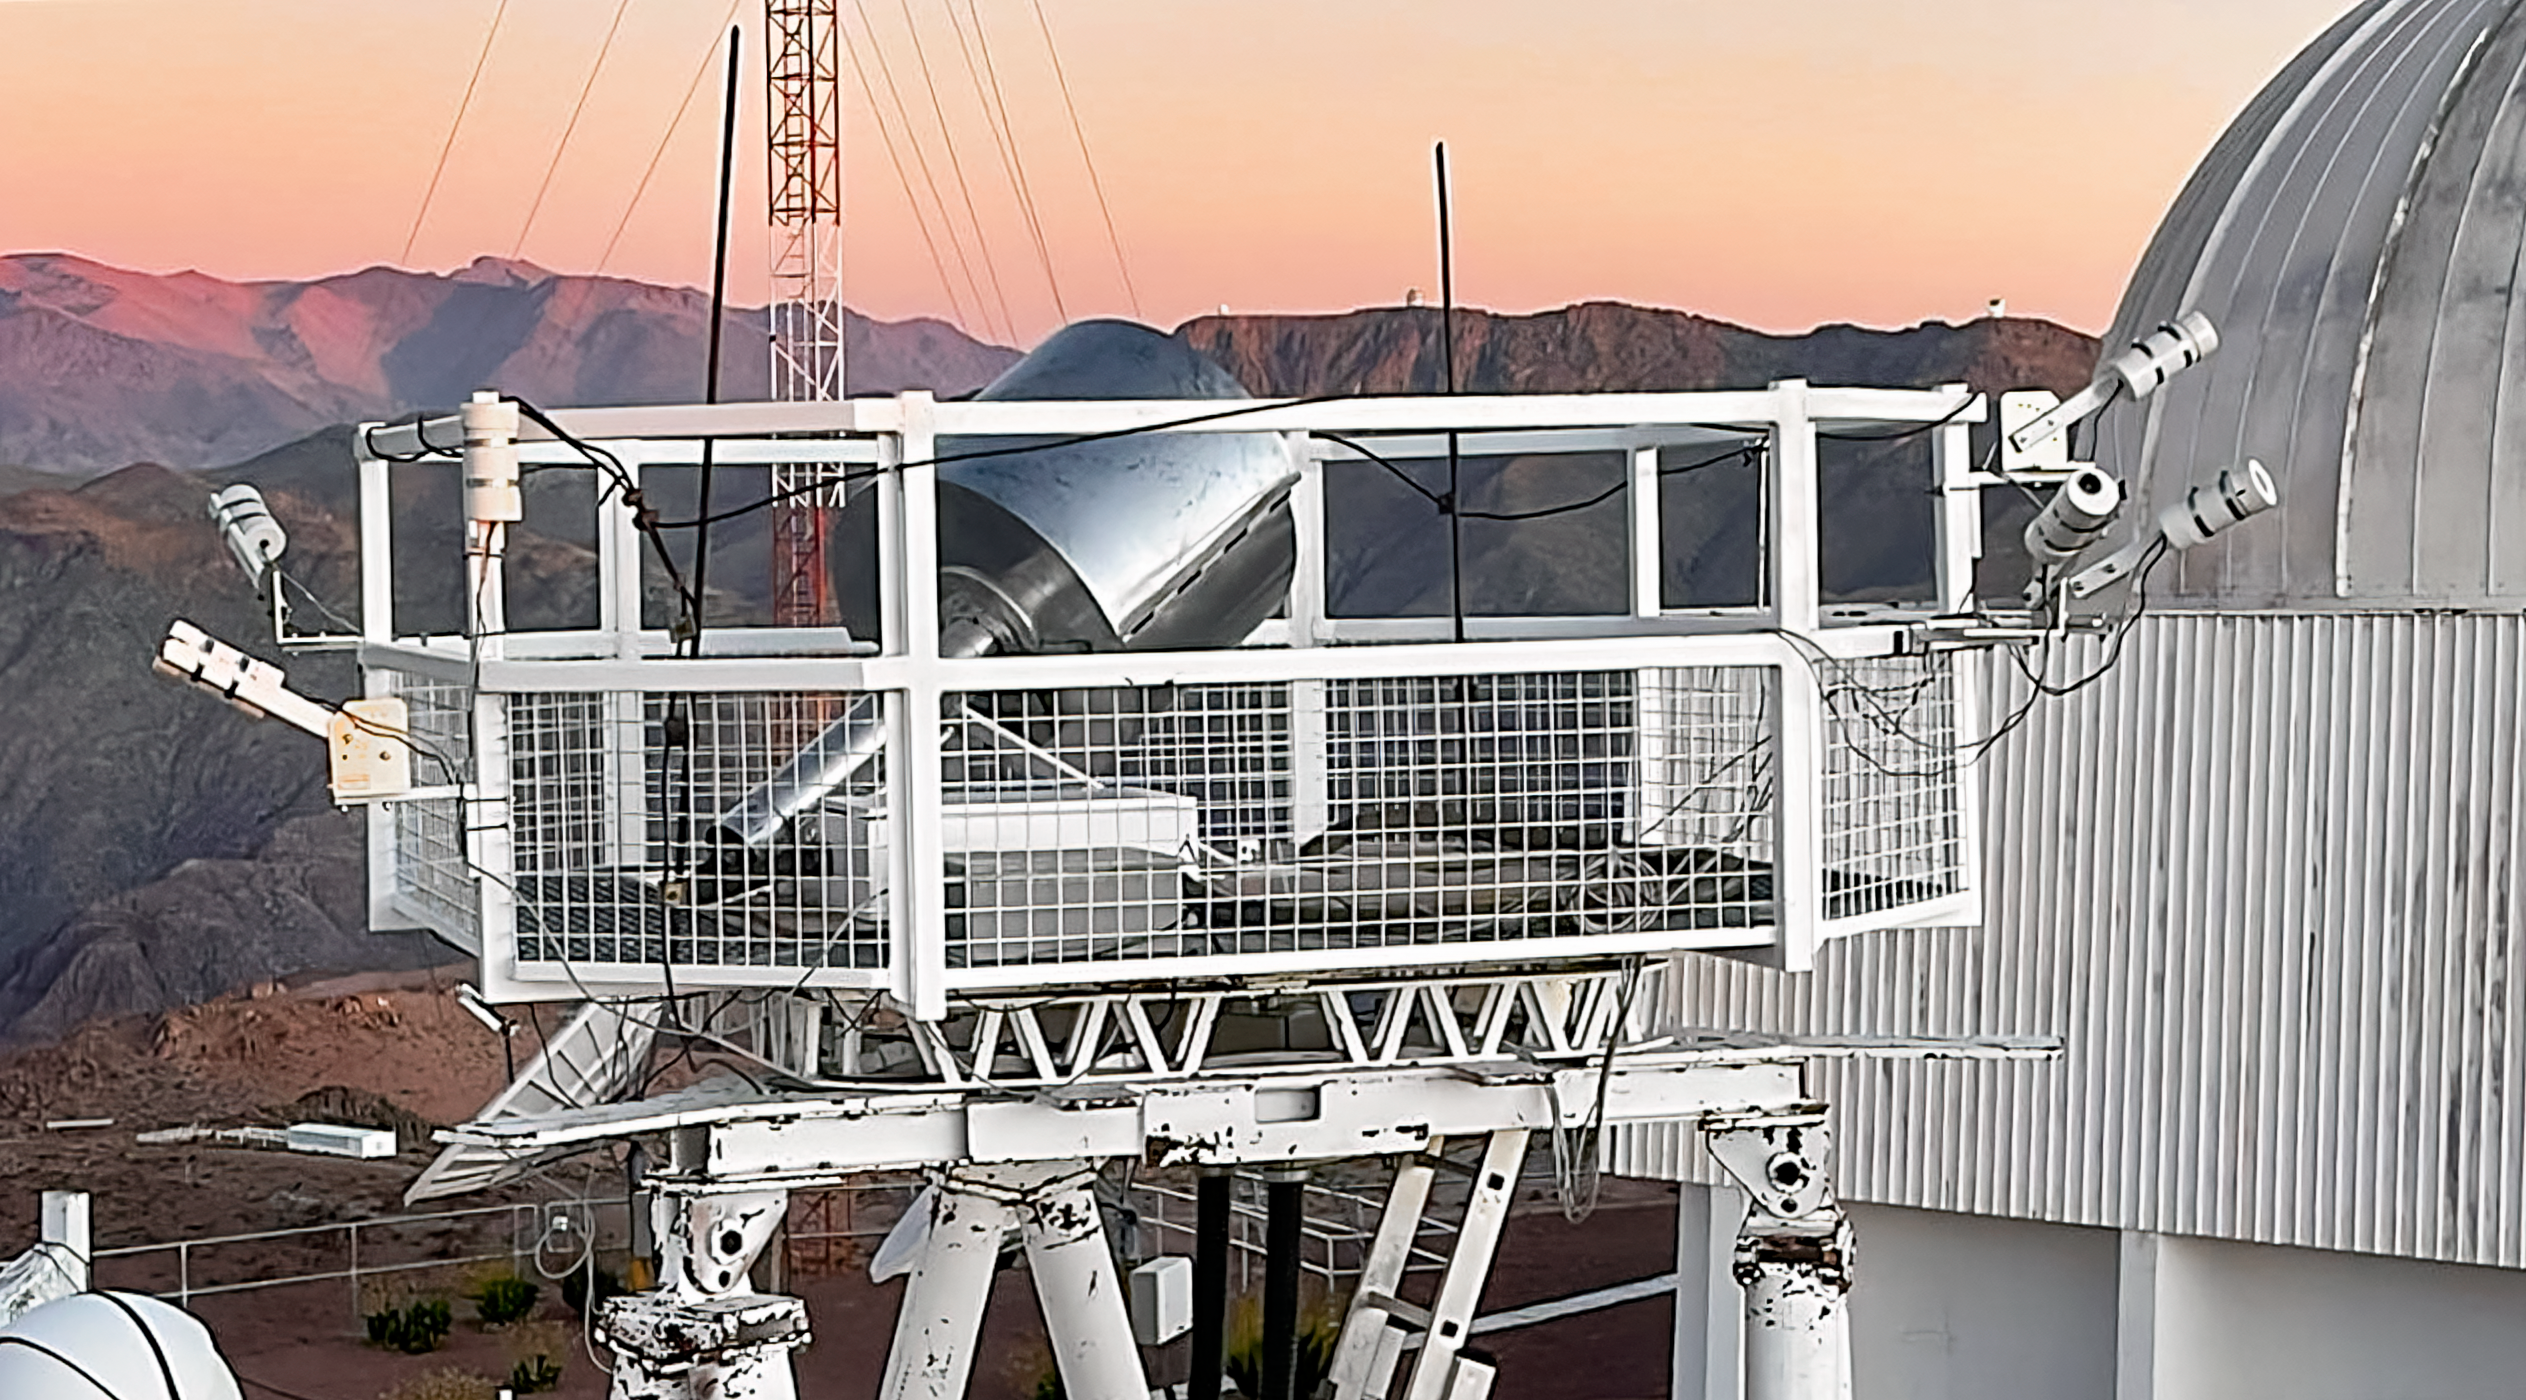

Sky Quality Meters on RINGSS Tower

Six Sky Quality Meters can be seen attached to the railing of the RINGSS tower at Cerro Tololo Inter-American Observatory.

Credit: NOIRLab/NSF/AURA/G. Damke